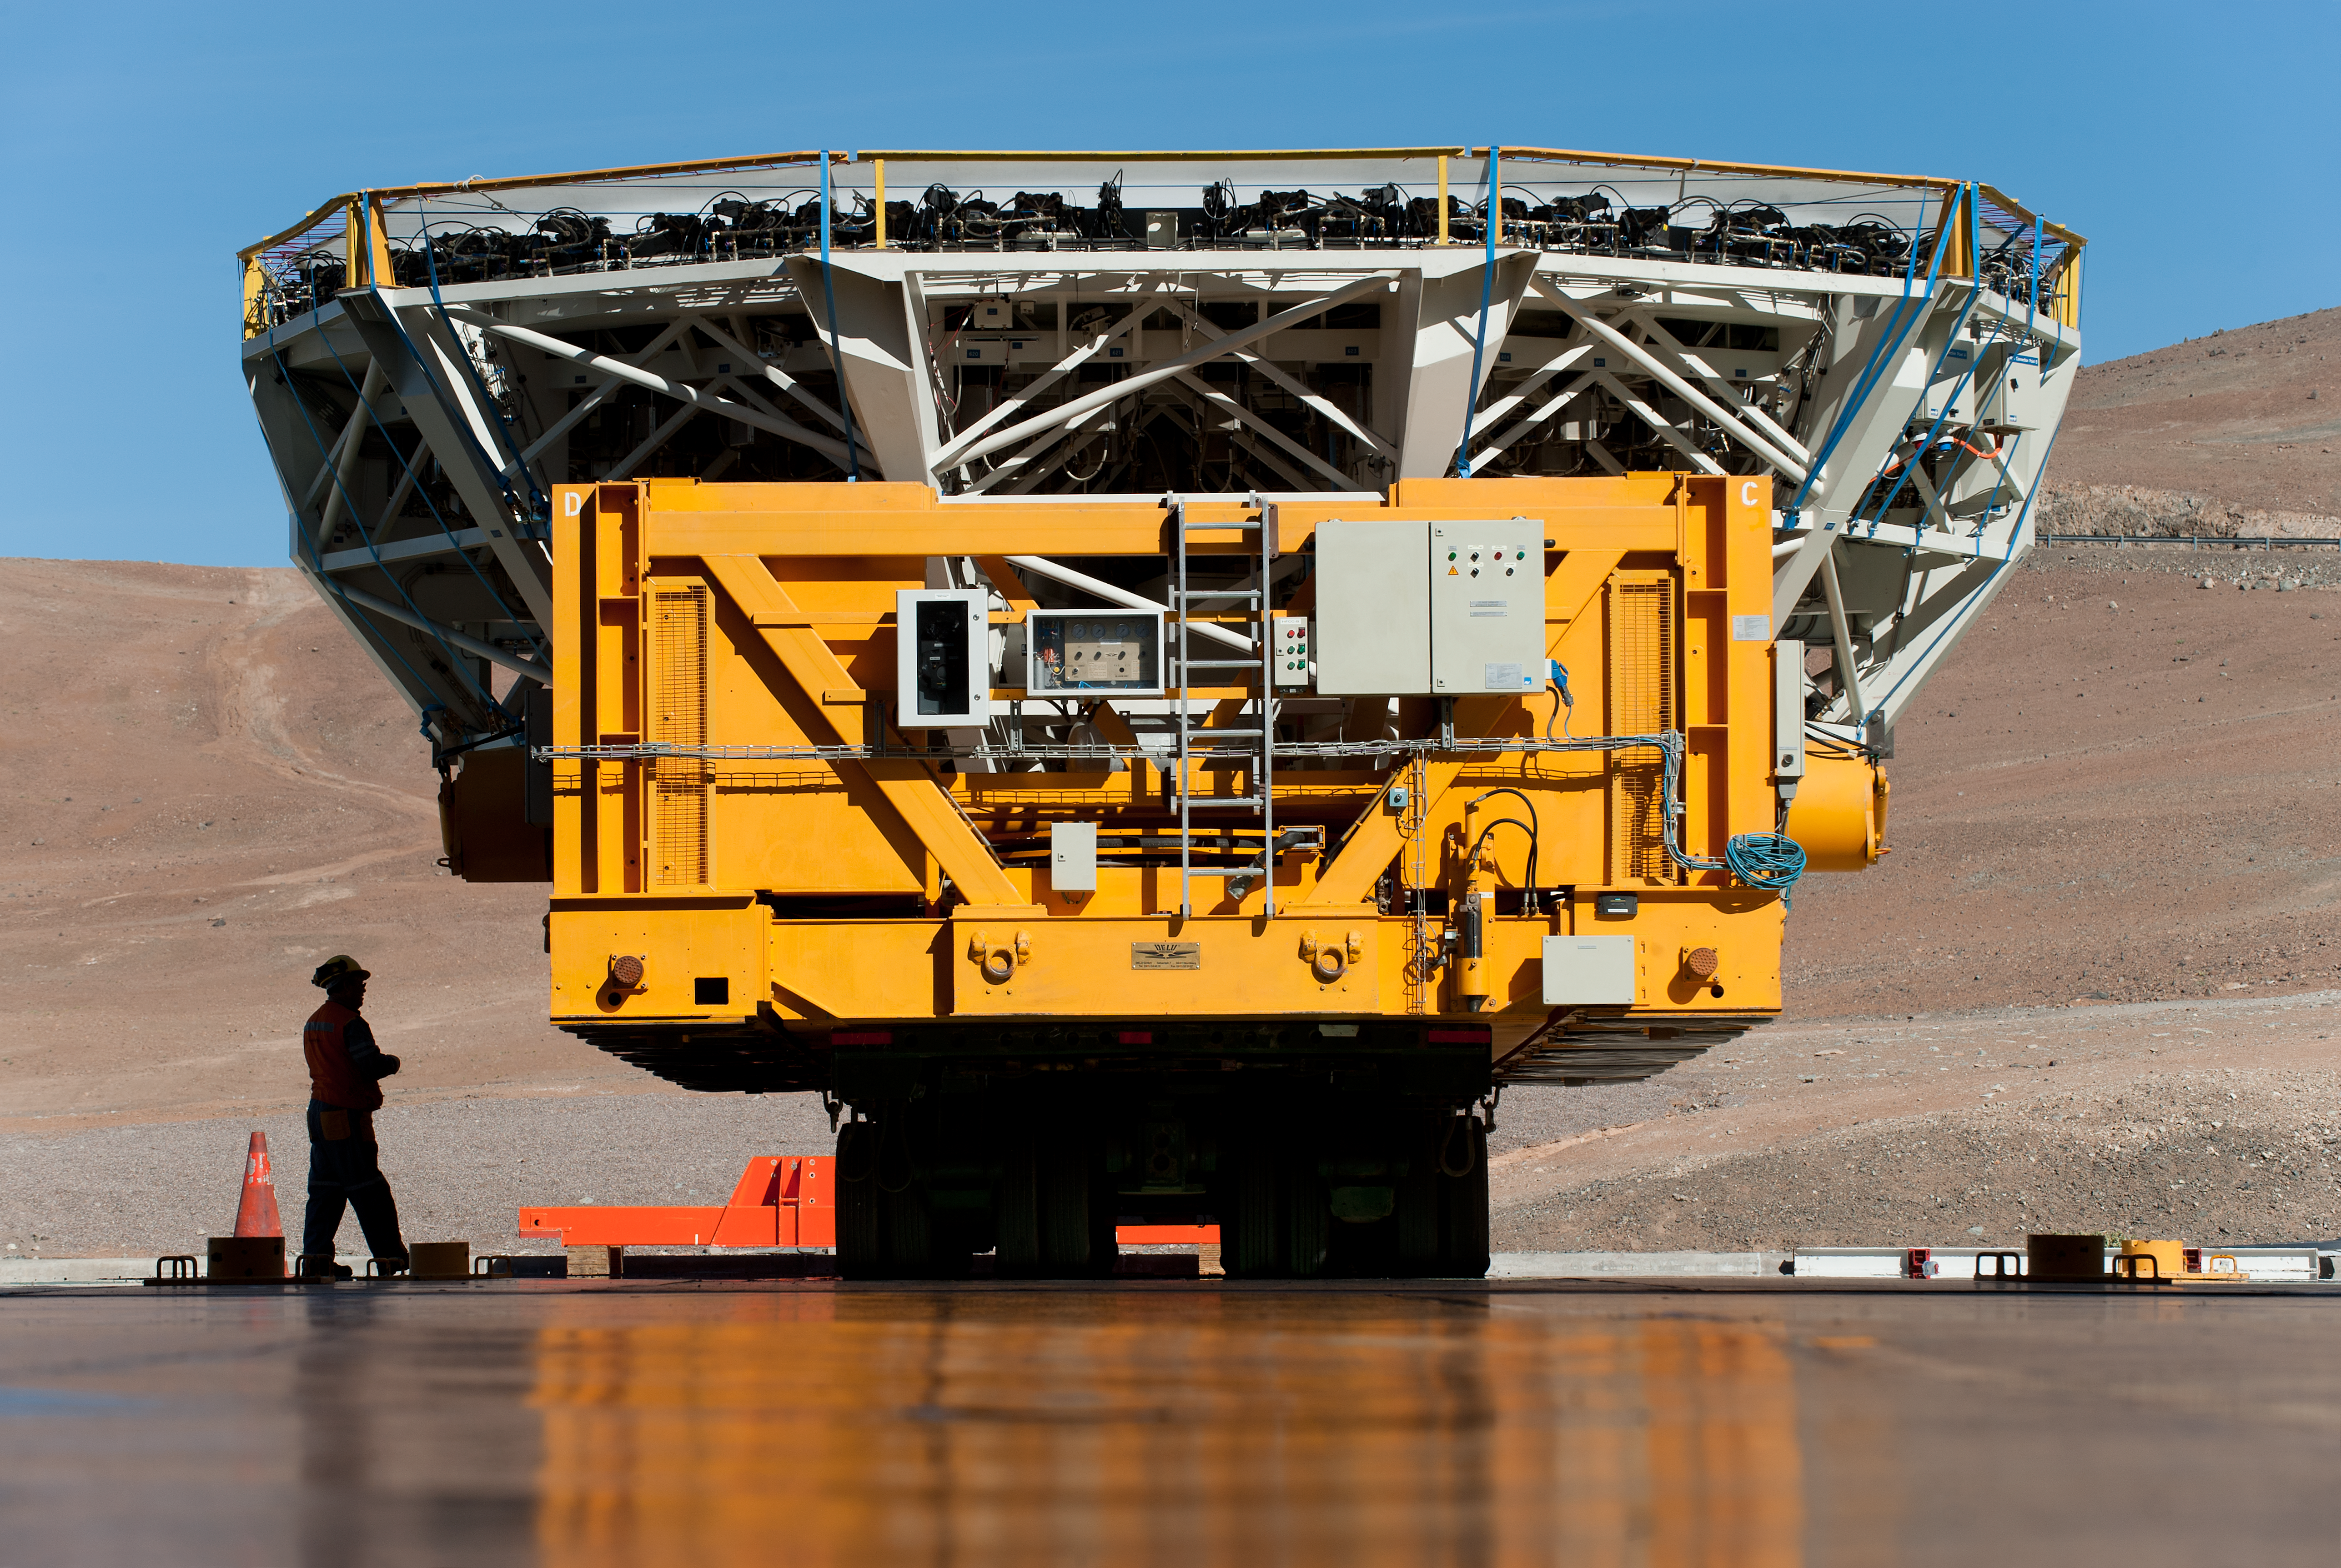

Transporting UT4 cell

UT4 cell arriving at recoating plant.

Credit: ESO/Max Alexander